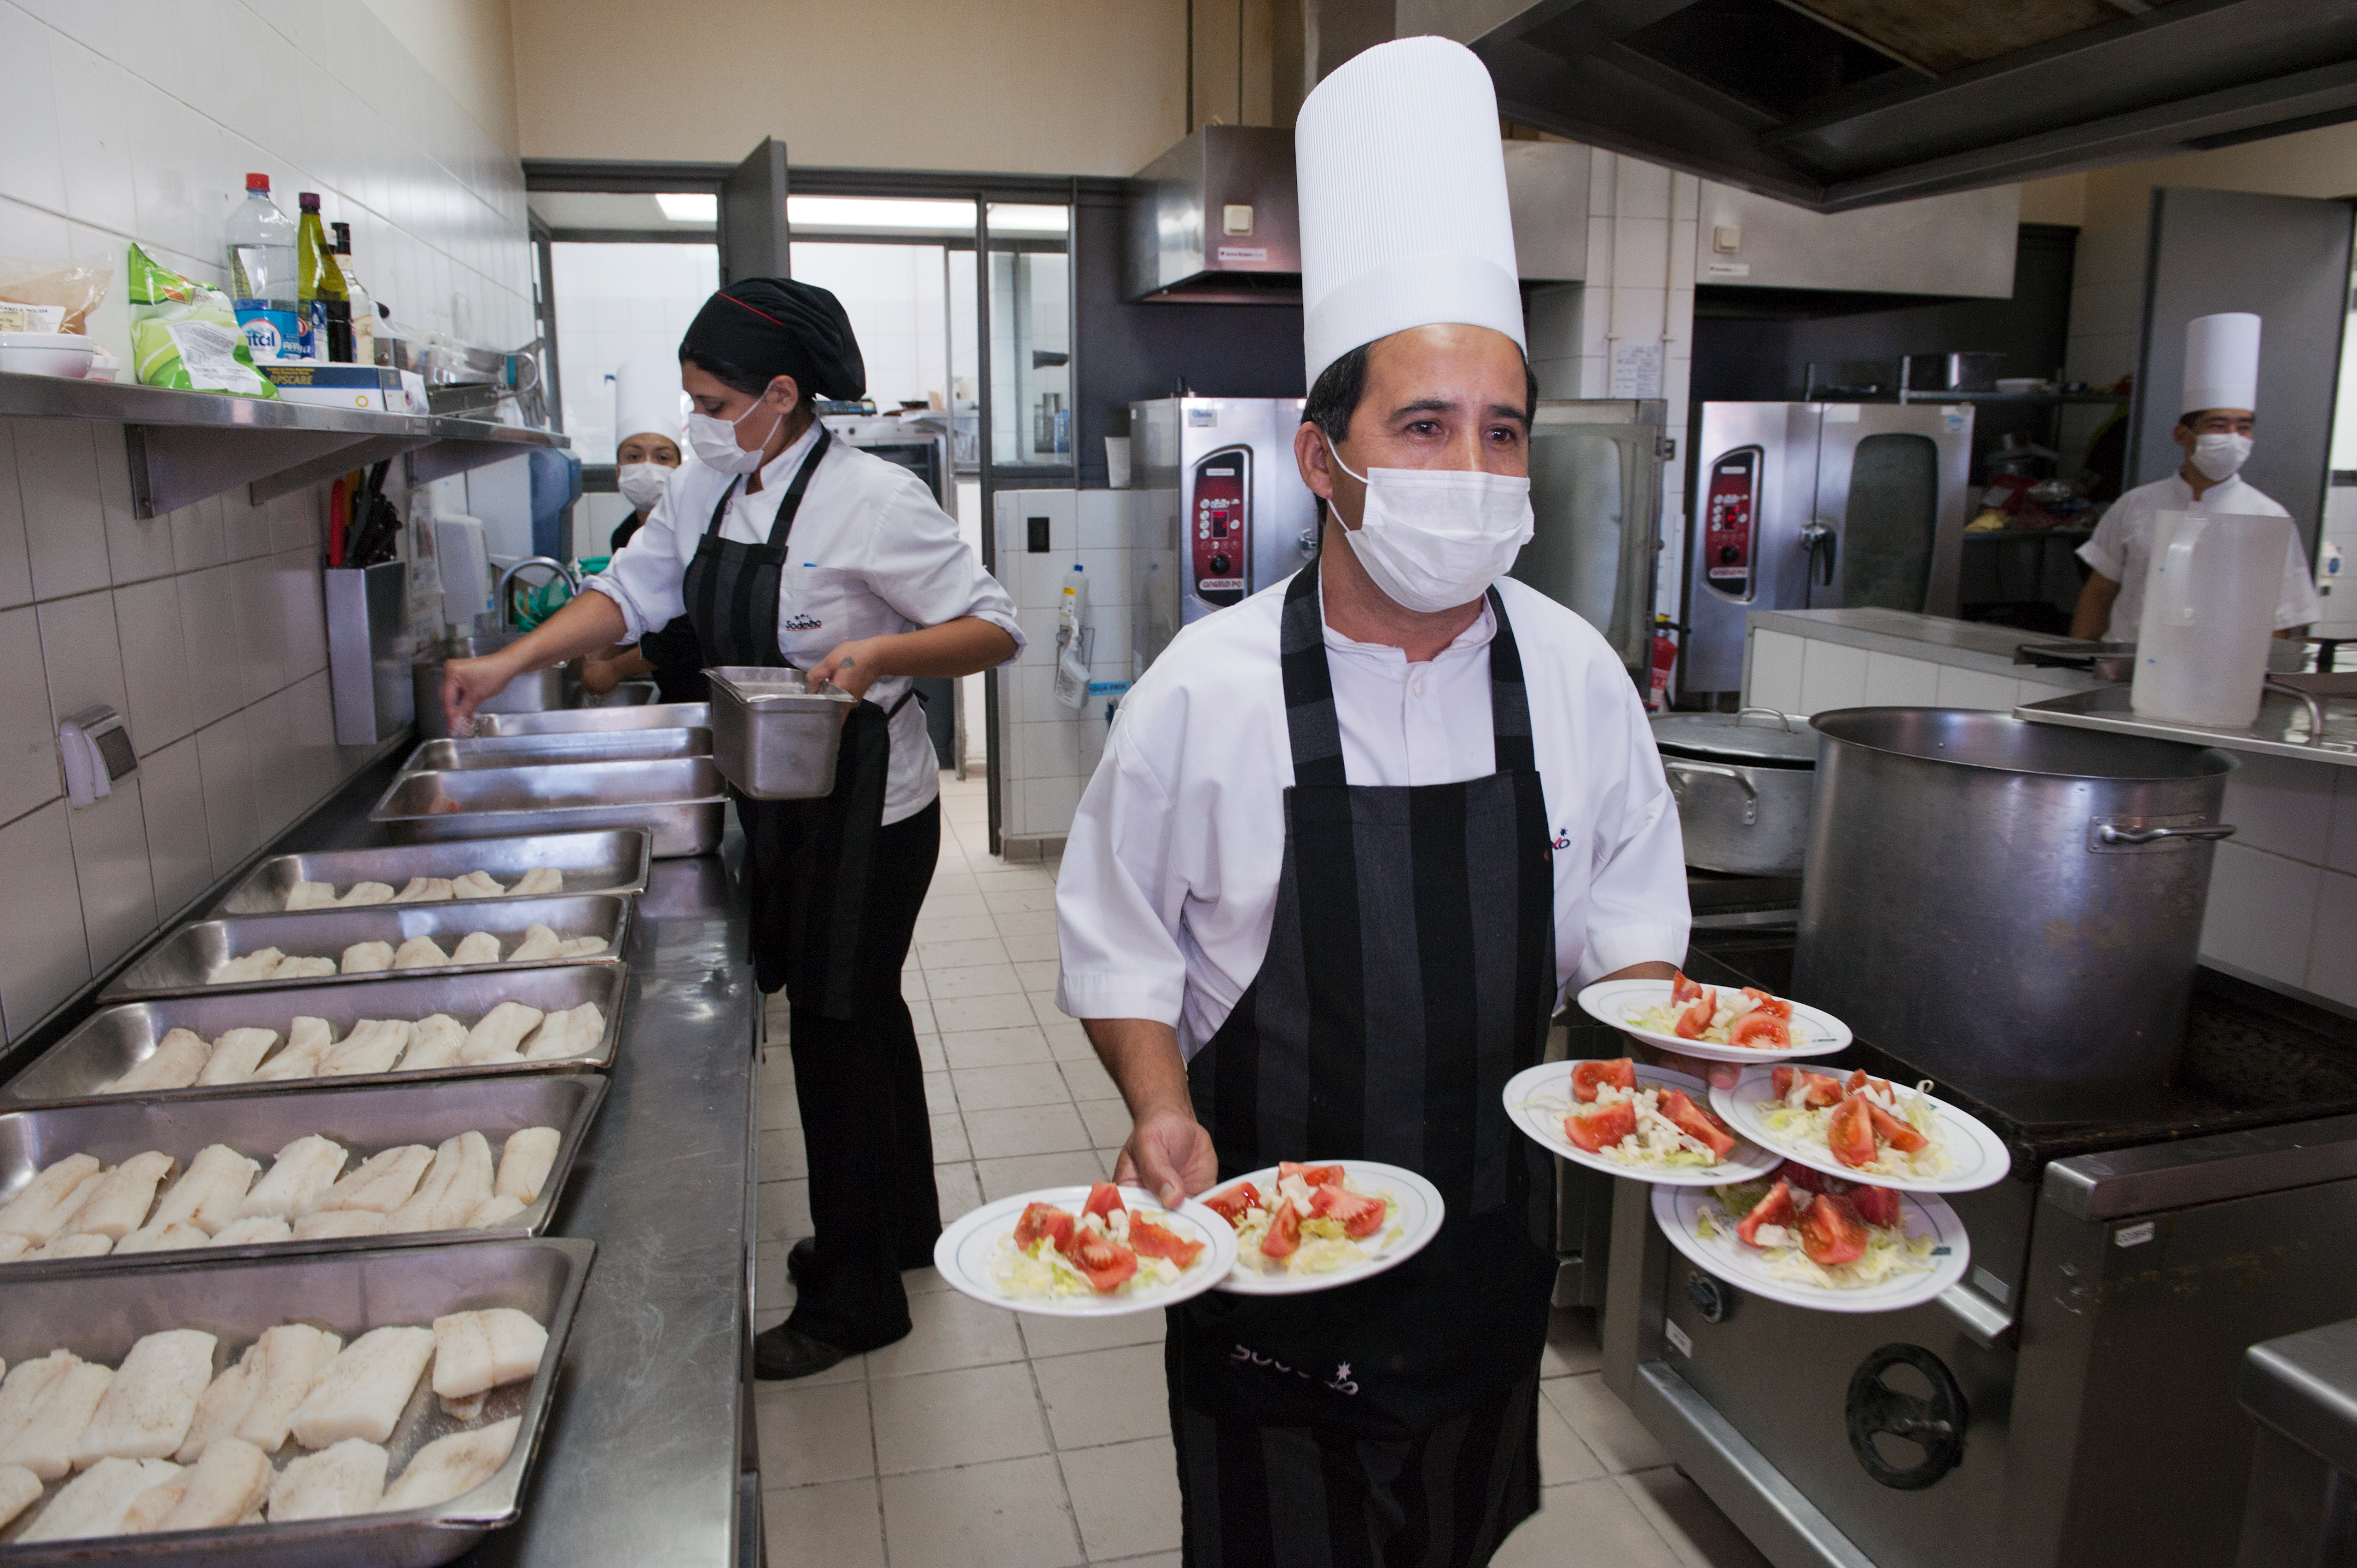

The Residencia kitchen at Paranal

Preparing food in the Residencia kitchen.

Credit: ESO/Max Alexander